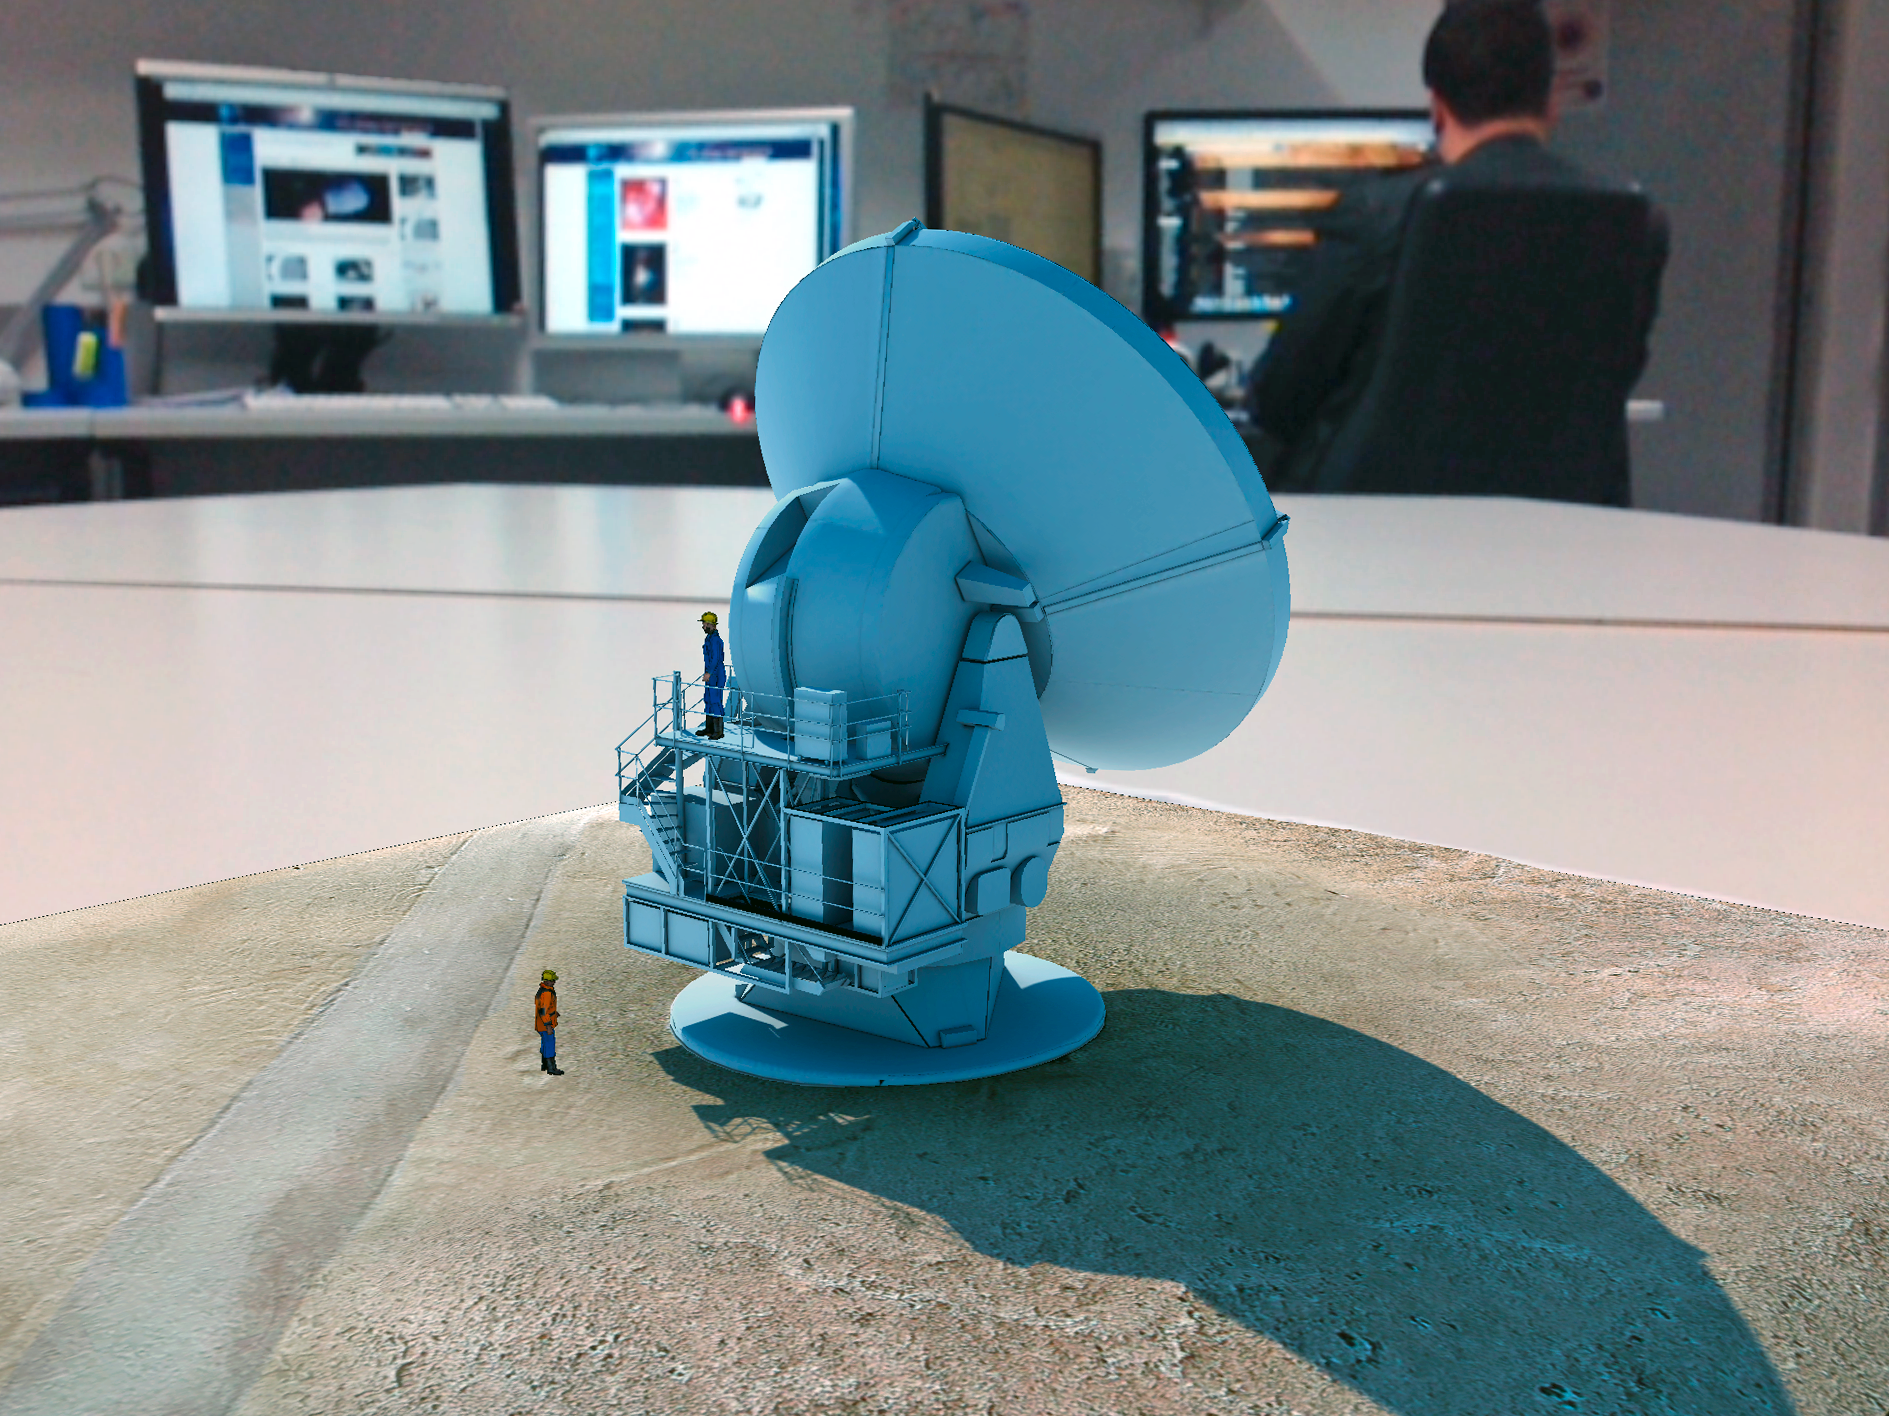

Screenshot of the ALMA augmented reality app in action

The ALMA augmented reality app was developed by ESO in partnership with Polish company Bridge. The app can be downloaded in Google Play and the iTunes AppStore.

Credit: Bridge/ESO